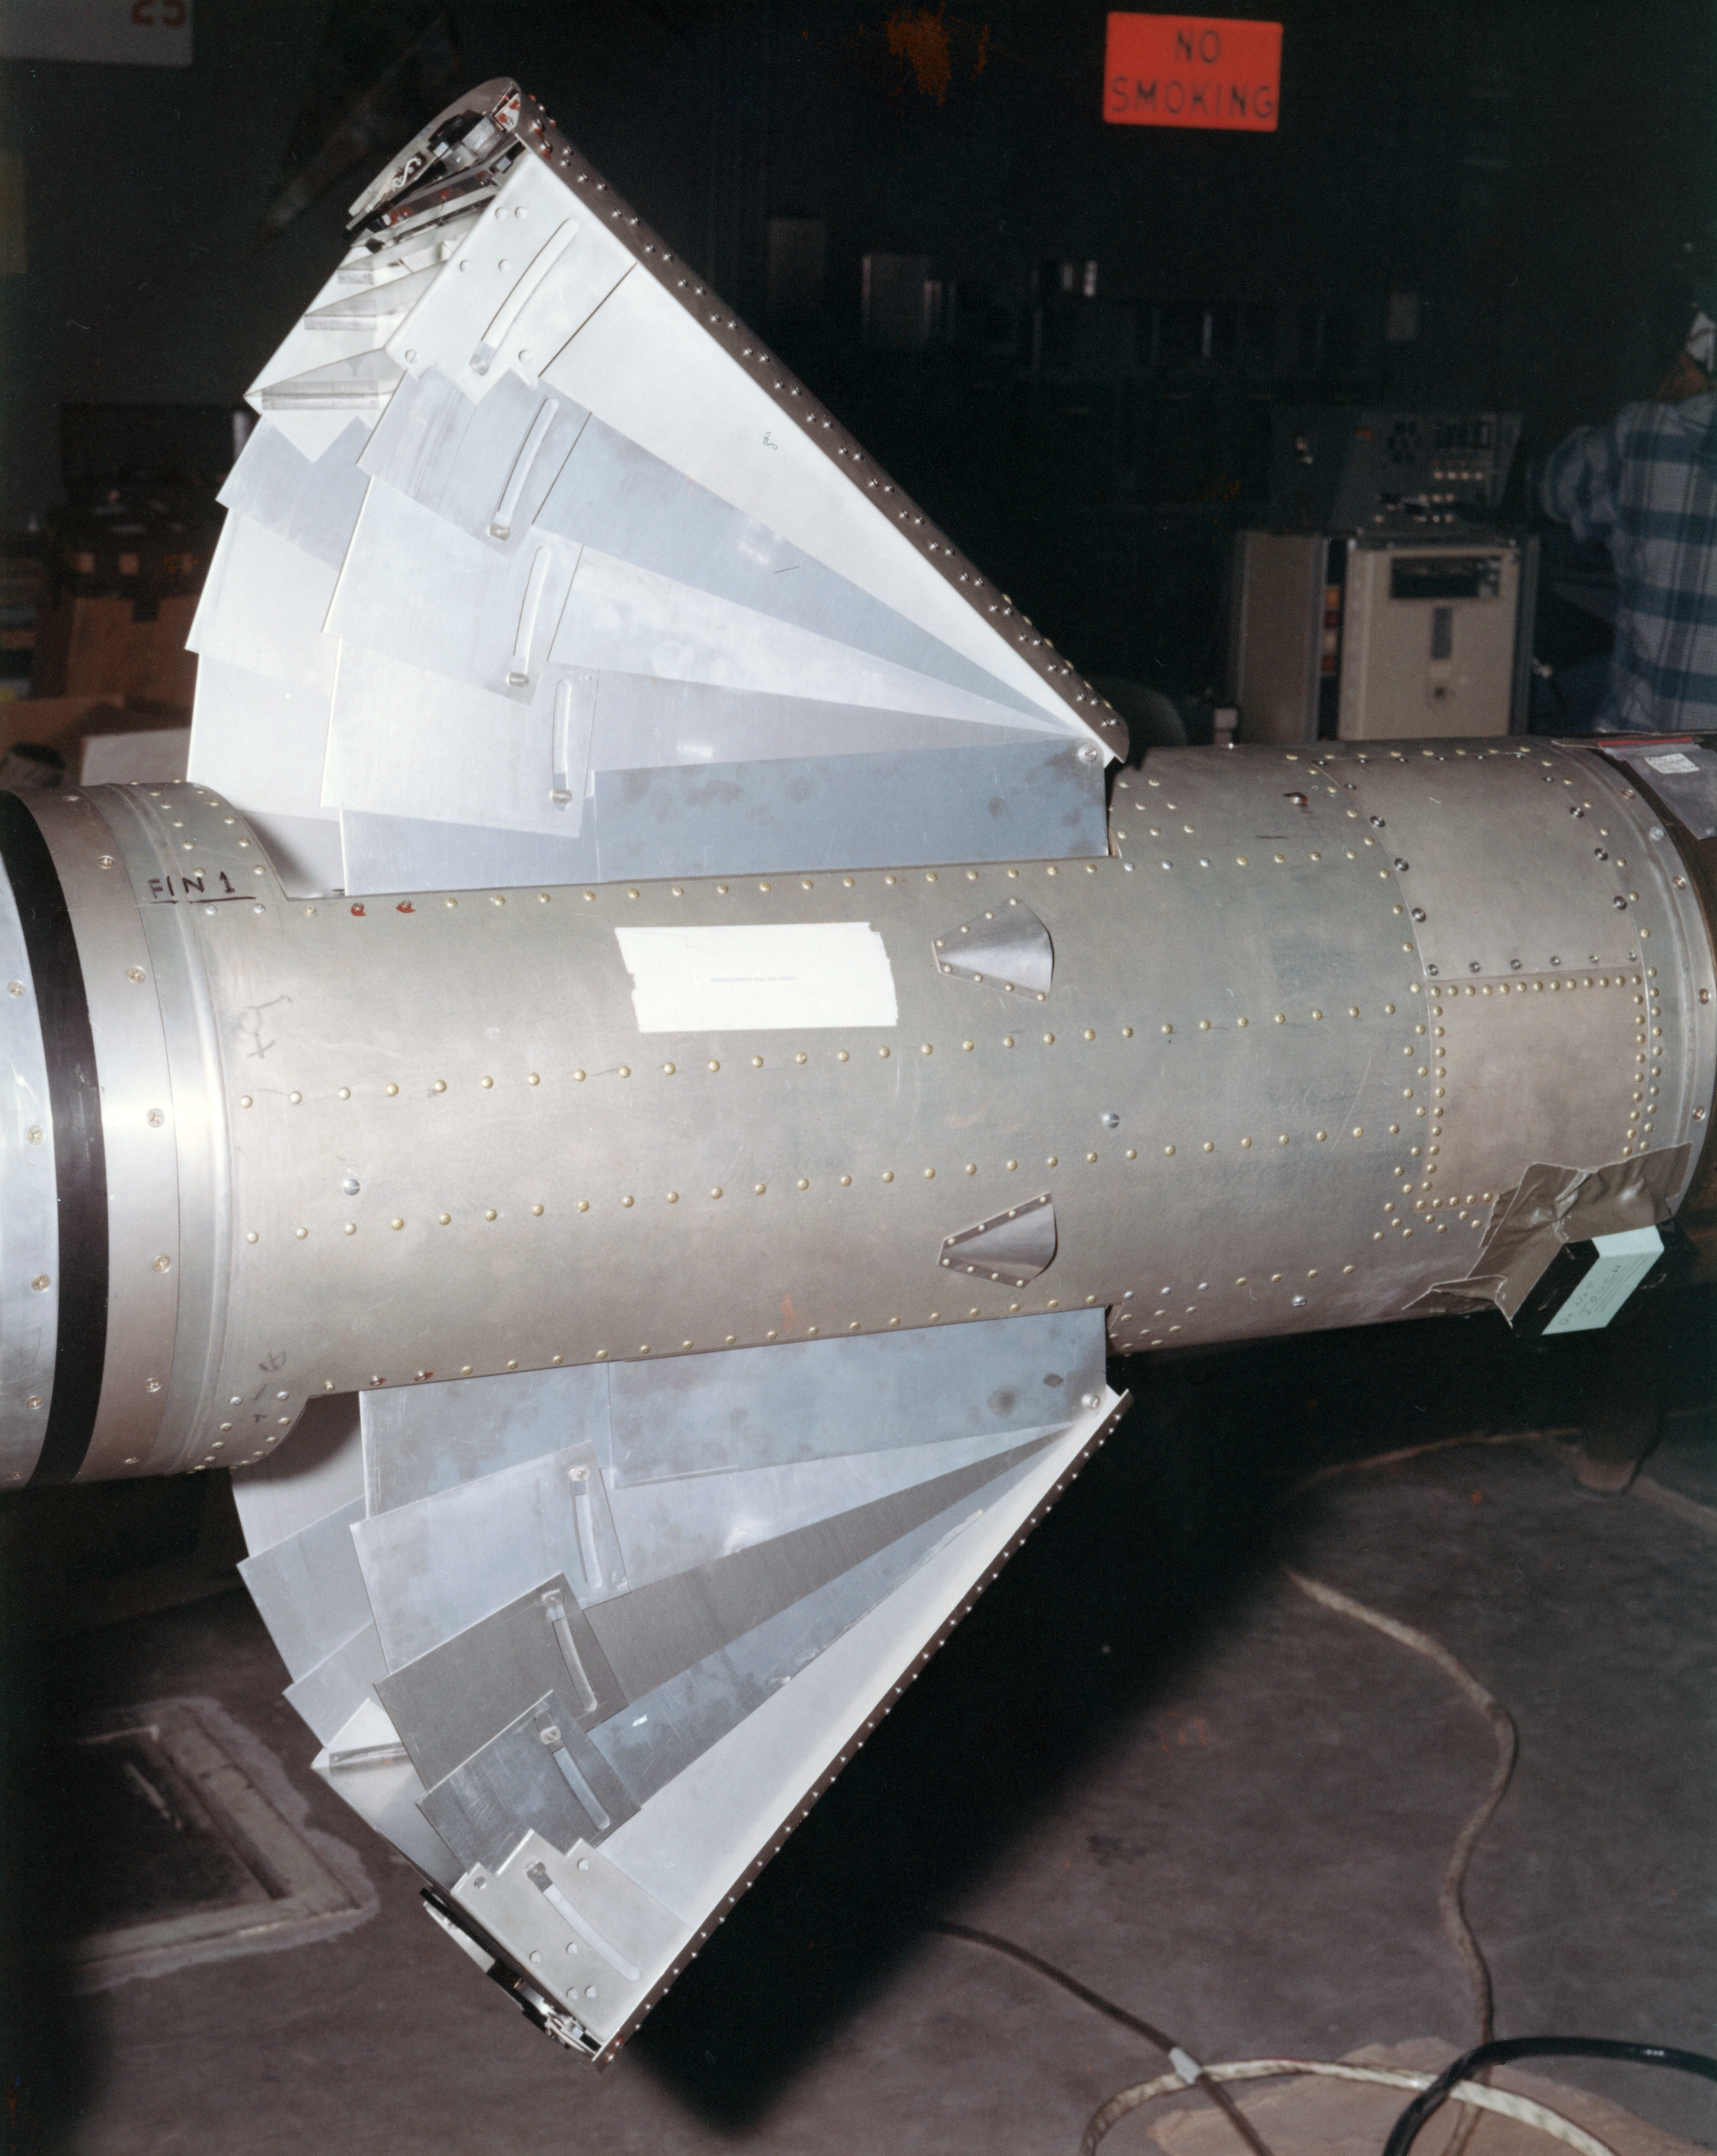

Kitt Peak Rocket Program Flight 3.3

This image shows part of the Aerobee 170-4 M1 rocket launched by Kitt Peak at White Sands Missile Range on 24 April 1970. This was flight 3.3, which had science goals of measuring the X-ray spectrum of Sco X-1 using crystal spectrometers and proportional counters.

Scientists gathered excellent data from this launch, and all systems, including the rocket, guidance, telemetry, and recovery, worked well.

The original negative of this image is stored at NOIRLab Headquarters in Tucson, Arizona. This image is part of NSF NOIRLab’s historical archives.

Credit: KPNO/NOIRLab/NSF/AURA